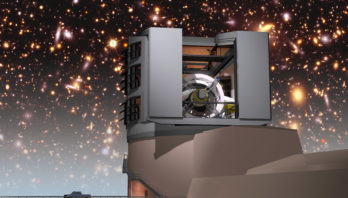

LSST

Vera C. Rubin Observatory

Credit: NOIRLab